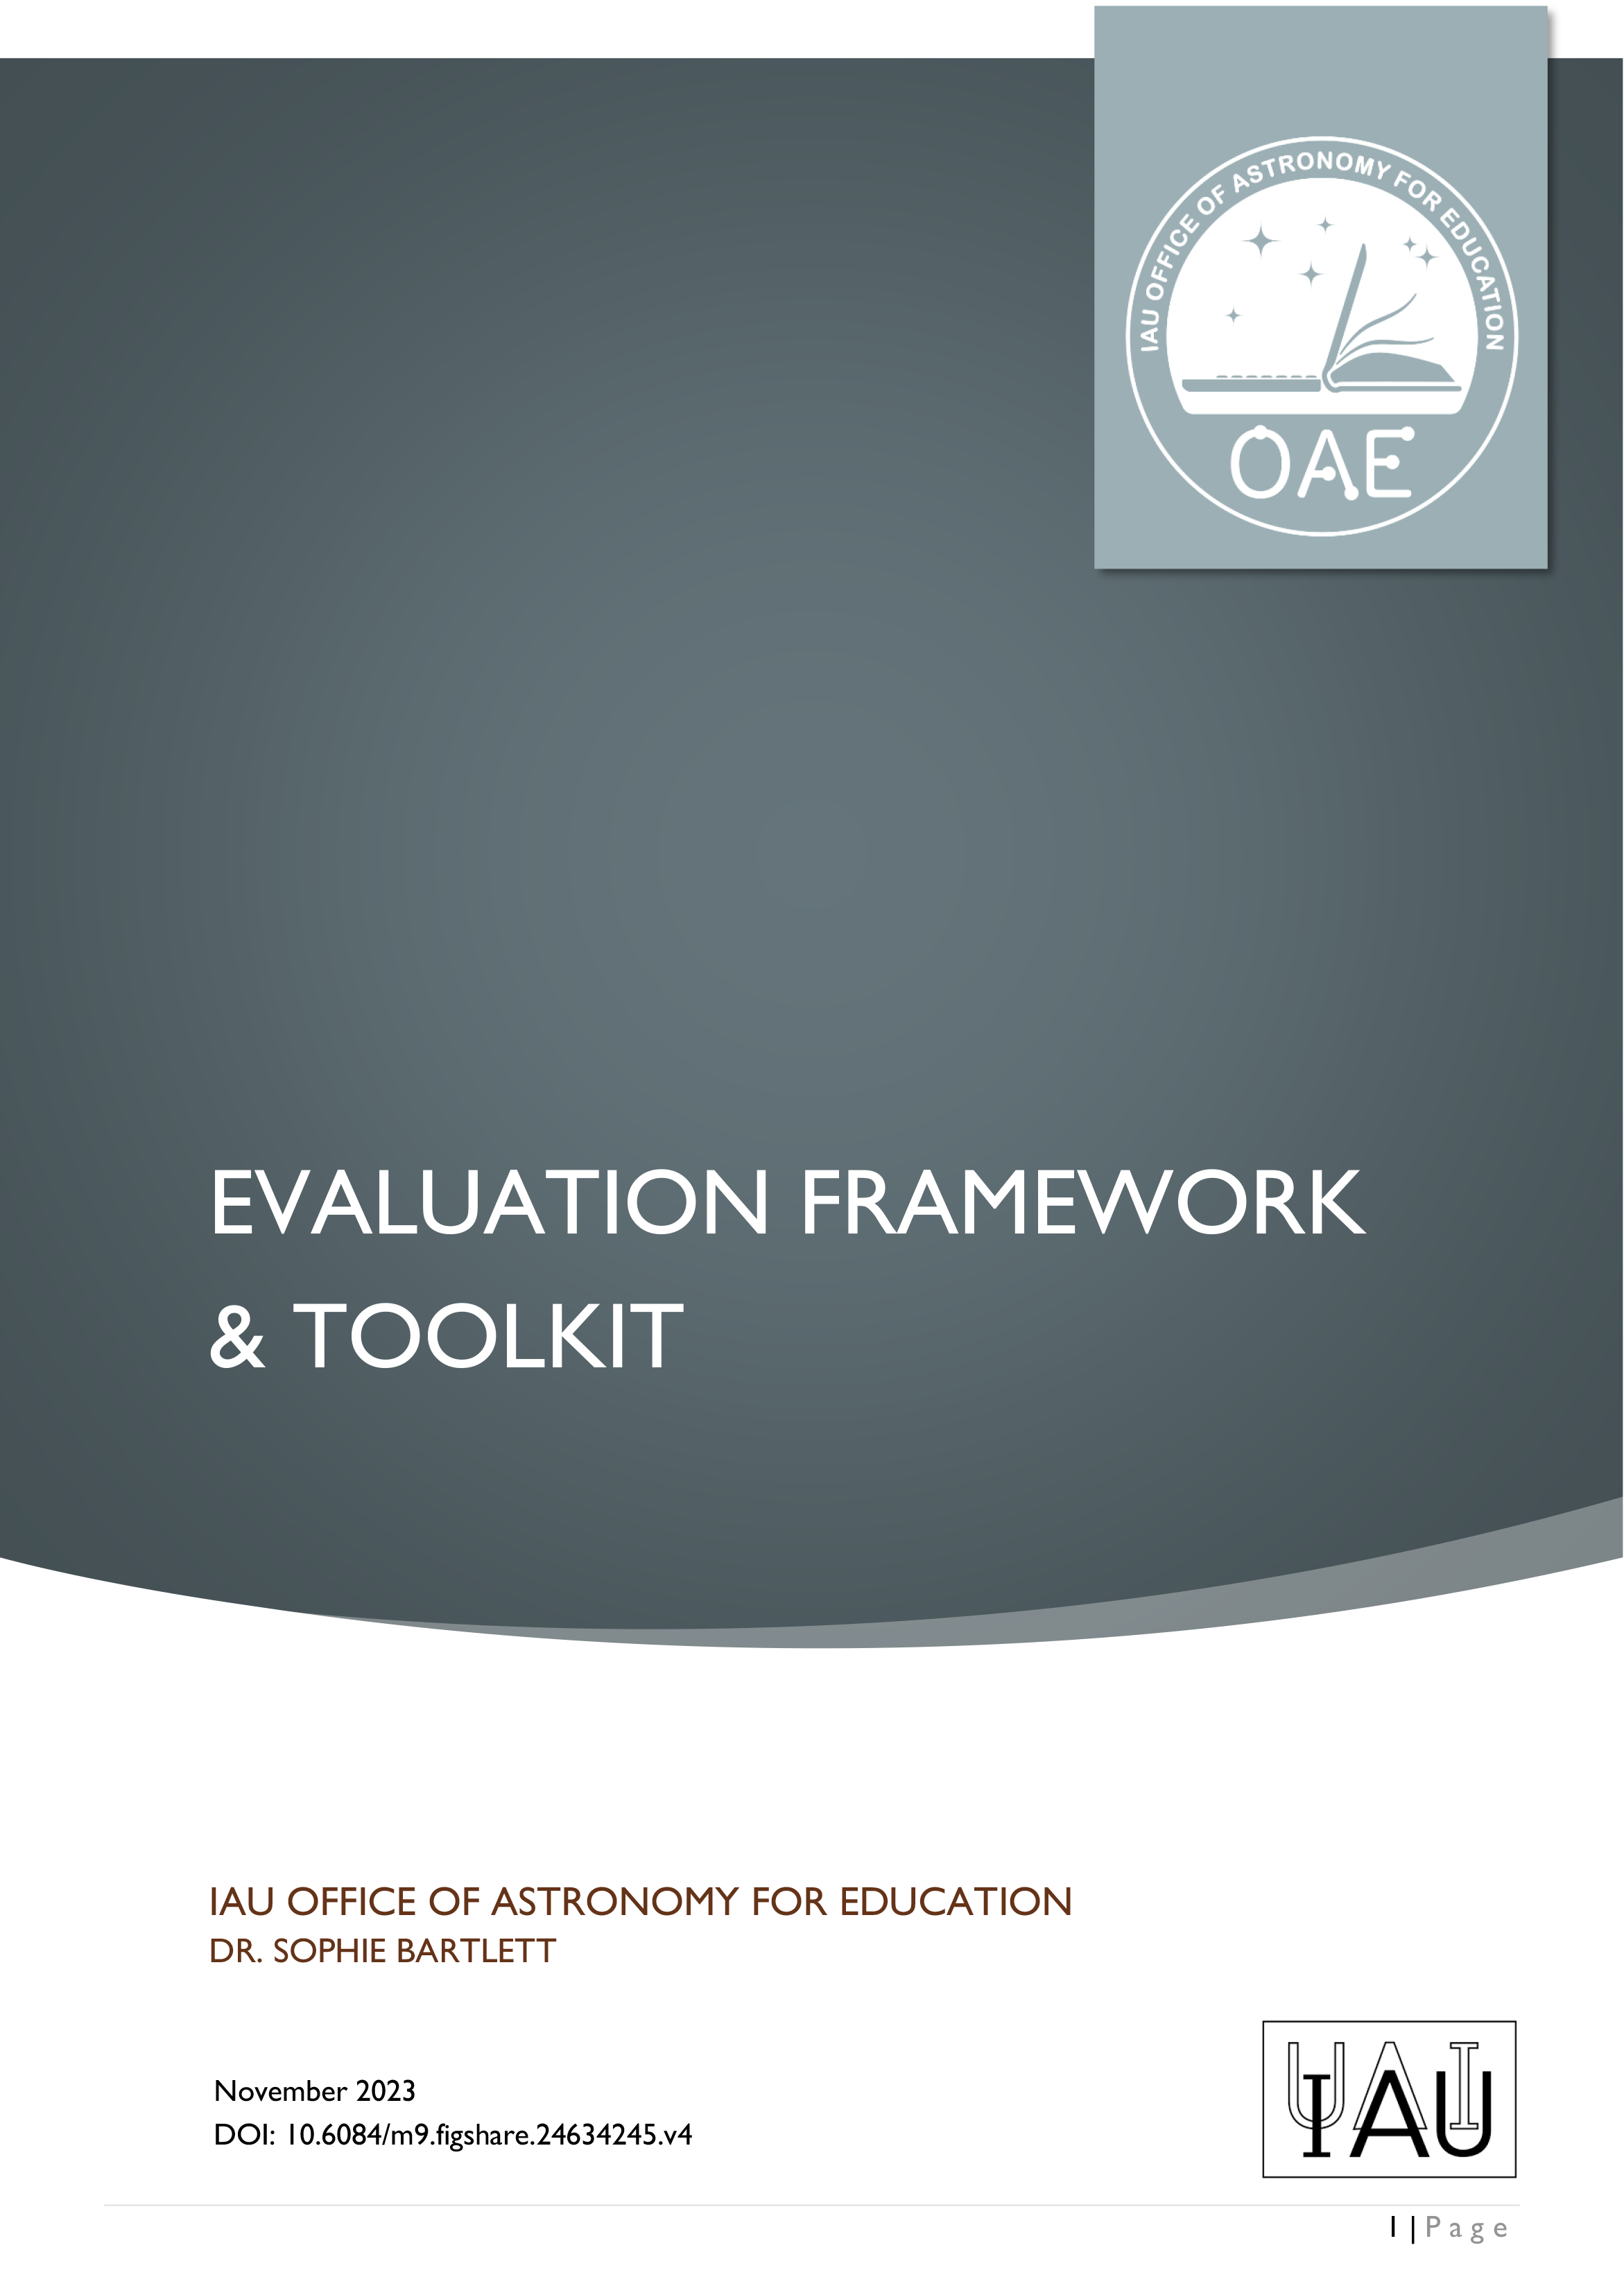

Cover of the OAE Evaluation Framework & Toolkit

Cover of the OAE Evaluation Framework & Toolkit.

Credit: OAE/IAU